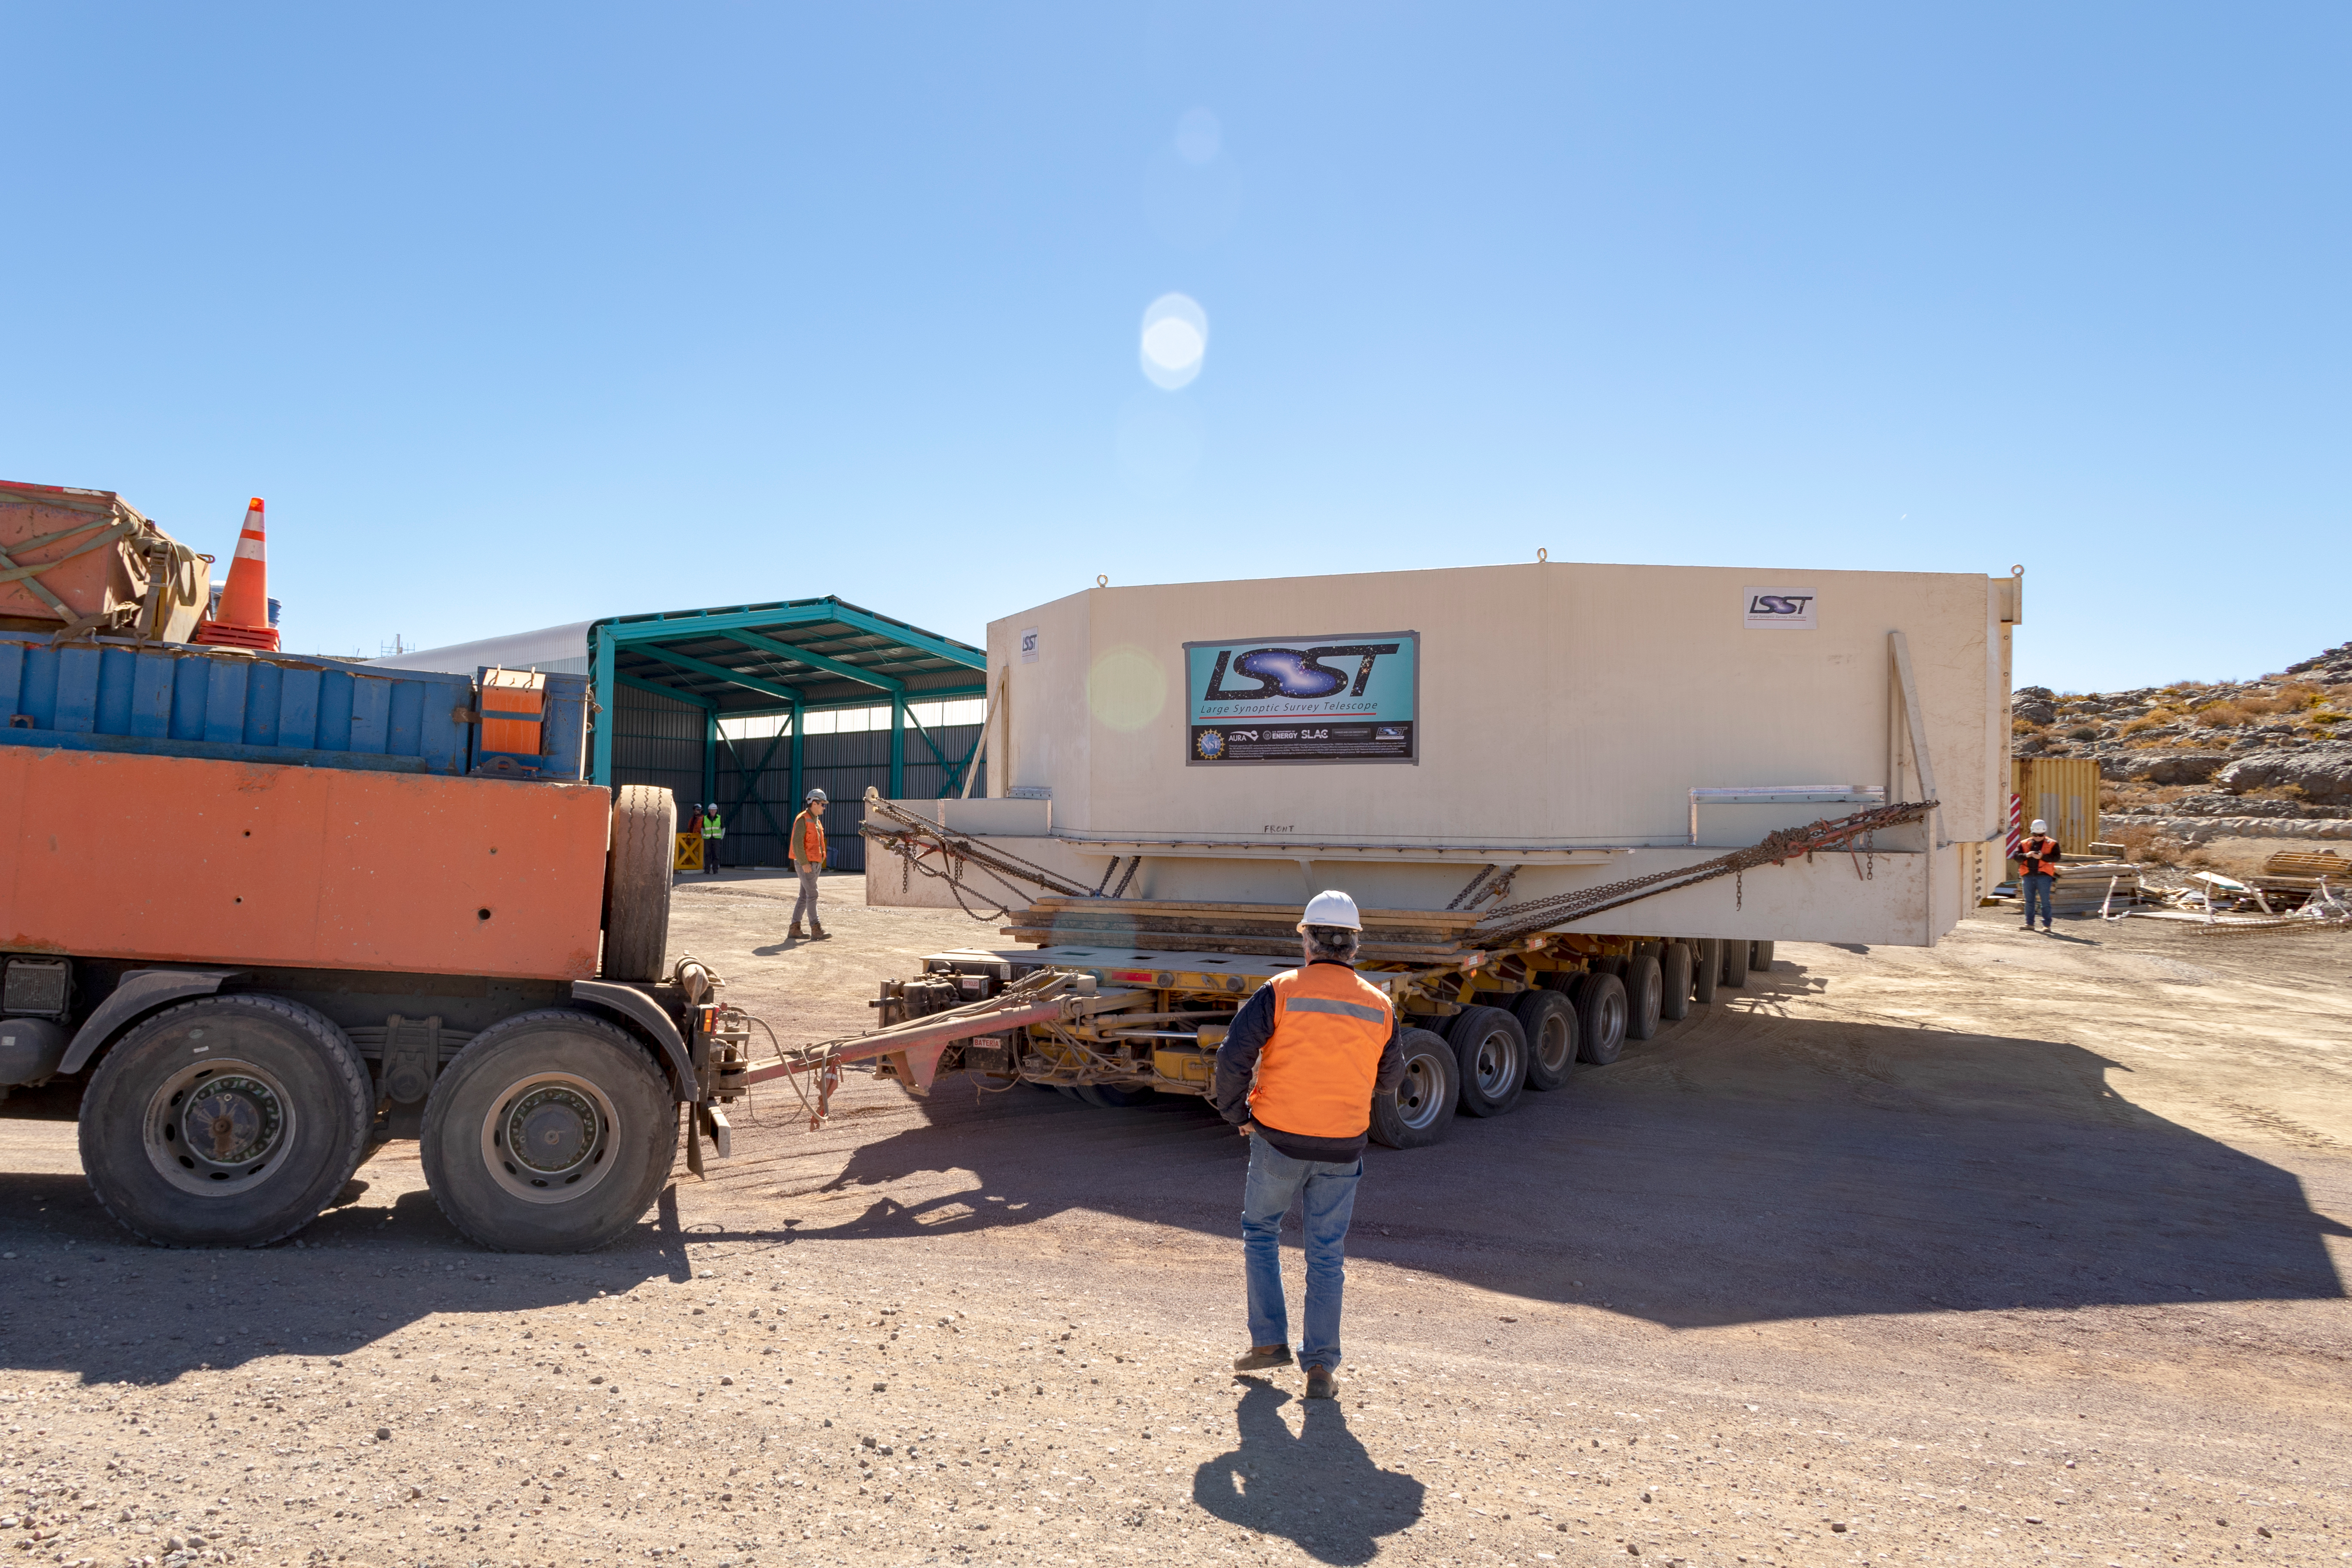

M1M3 Transported to the Summit

The LSST Primary/Tertiary Mirror (M1M3) arrived in the port of Coquimbo on May 7, and was transported to the LSST summit facility building over the next several days. It arrived on the summit on May 11, 2019.

Credit: Rubin Observatory/NSF/AURA